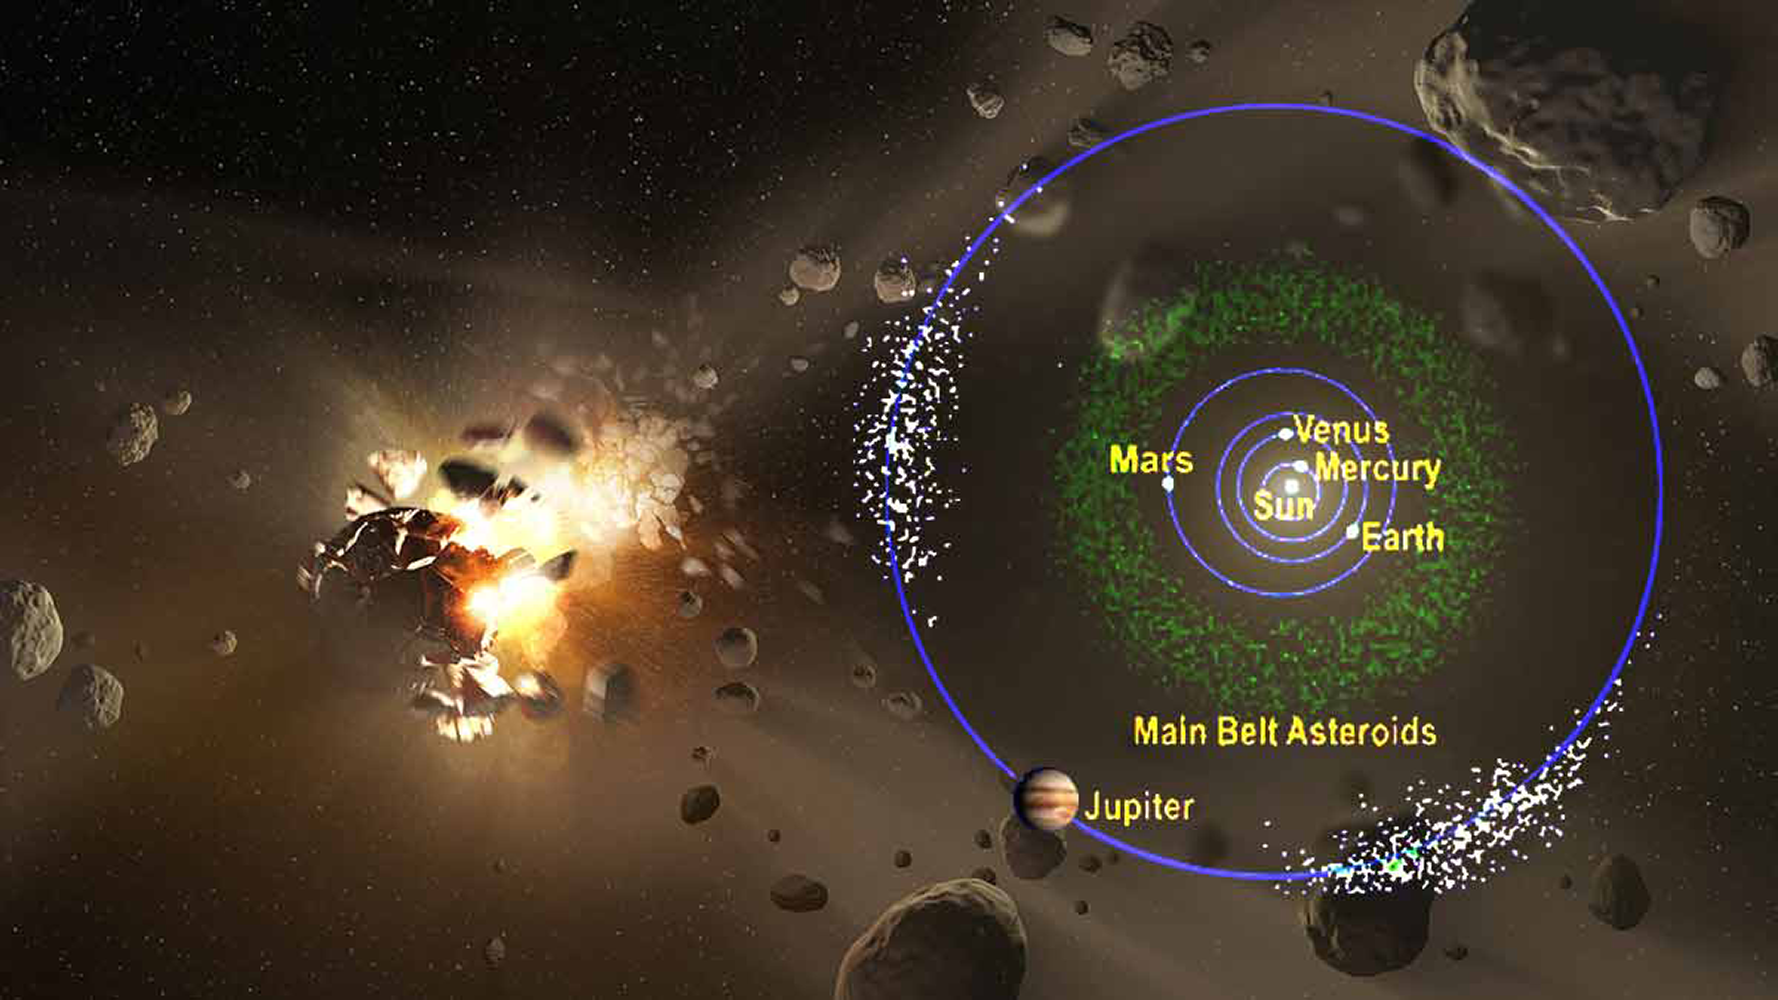

Few Common Ancestors for Solar System Asteroids

The millions of asteroids in the Solar System are thought to be the shattered remains of colliding planetesimals, the large rocky bodies that were the building blocks of the planets. New results suggest that most, if not all, of the known asteroids originate from only a few “common ancestors”, i.e., a small number of very large planetesimals. The study, published in Nature Astronomy, was carried out by a team that includes NOAO astronomer Dan Li.

Credit: NASA/JPL-Caltech